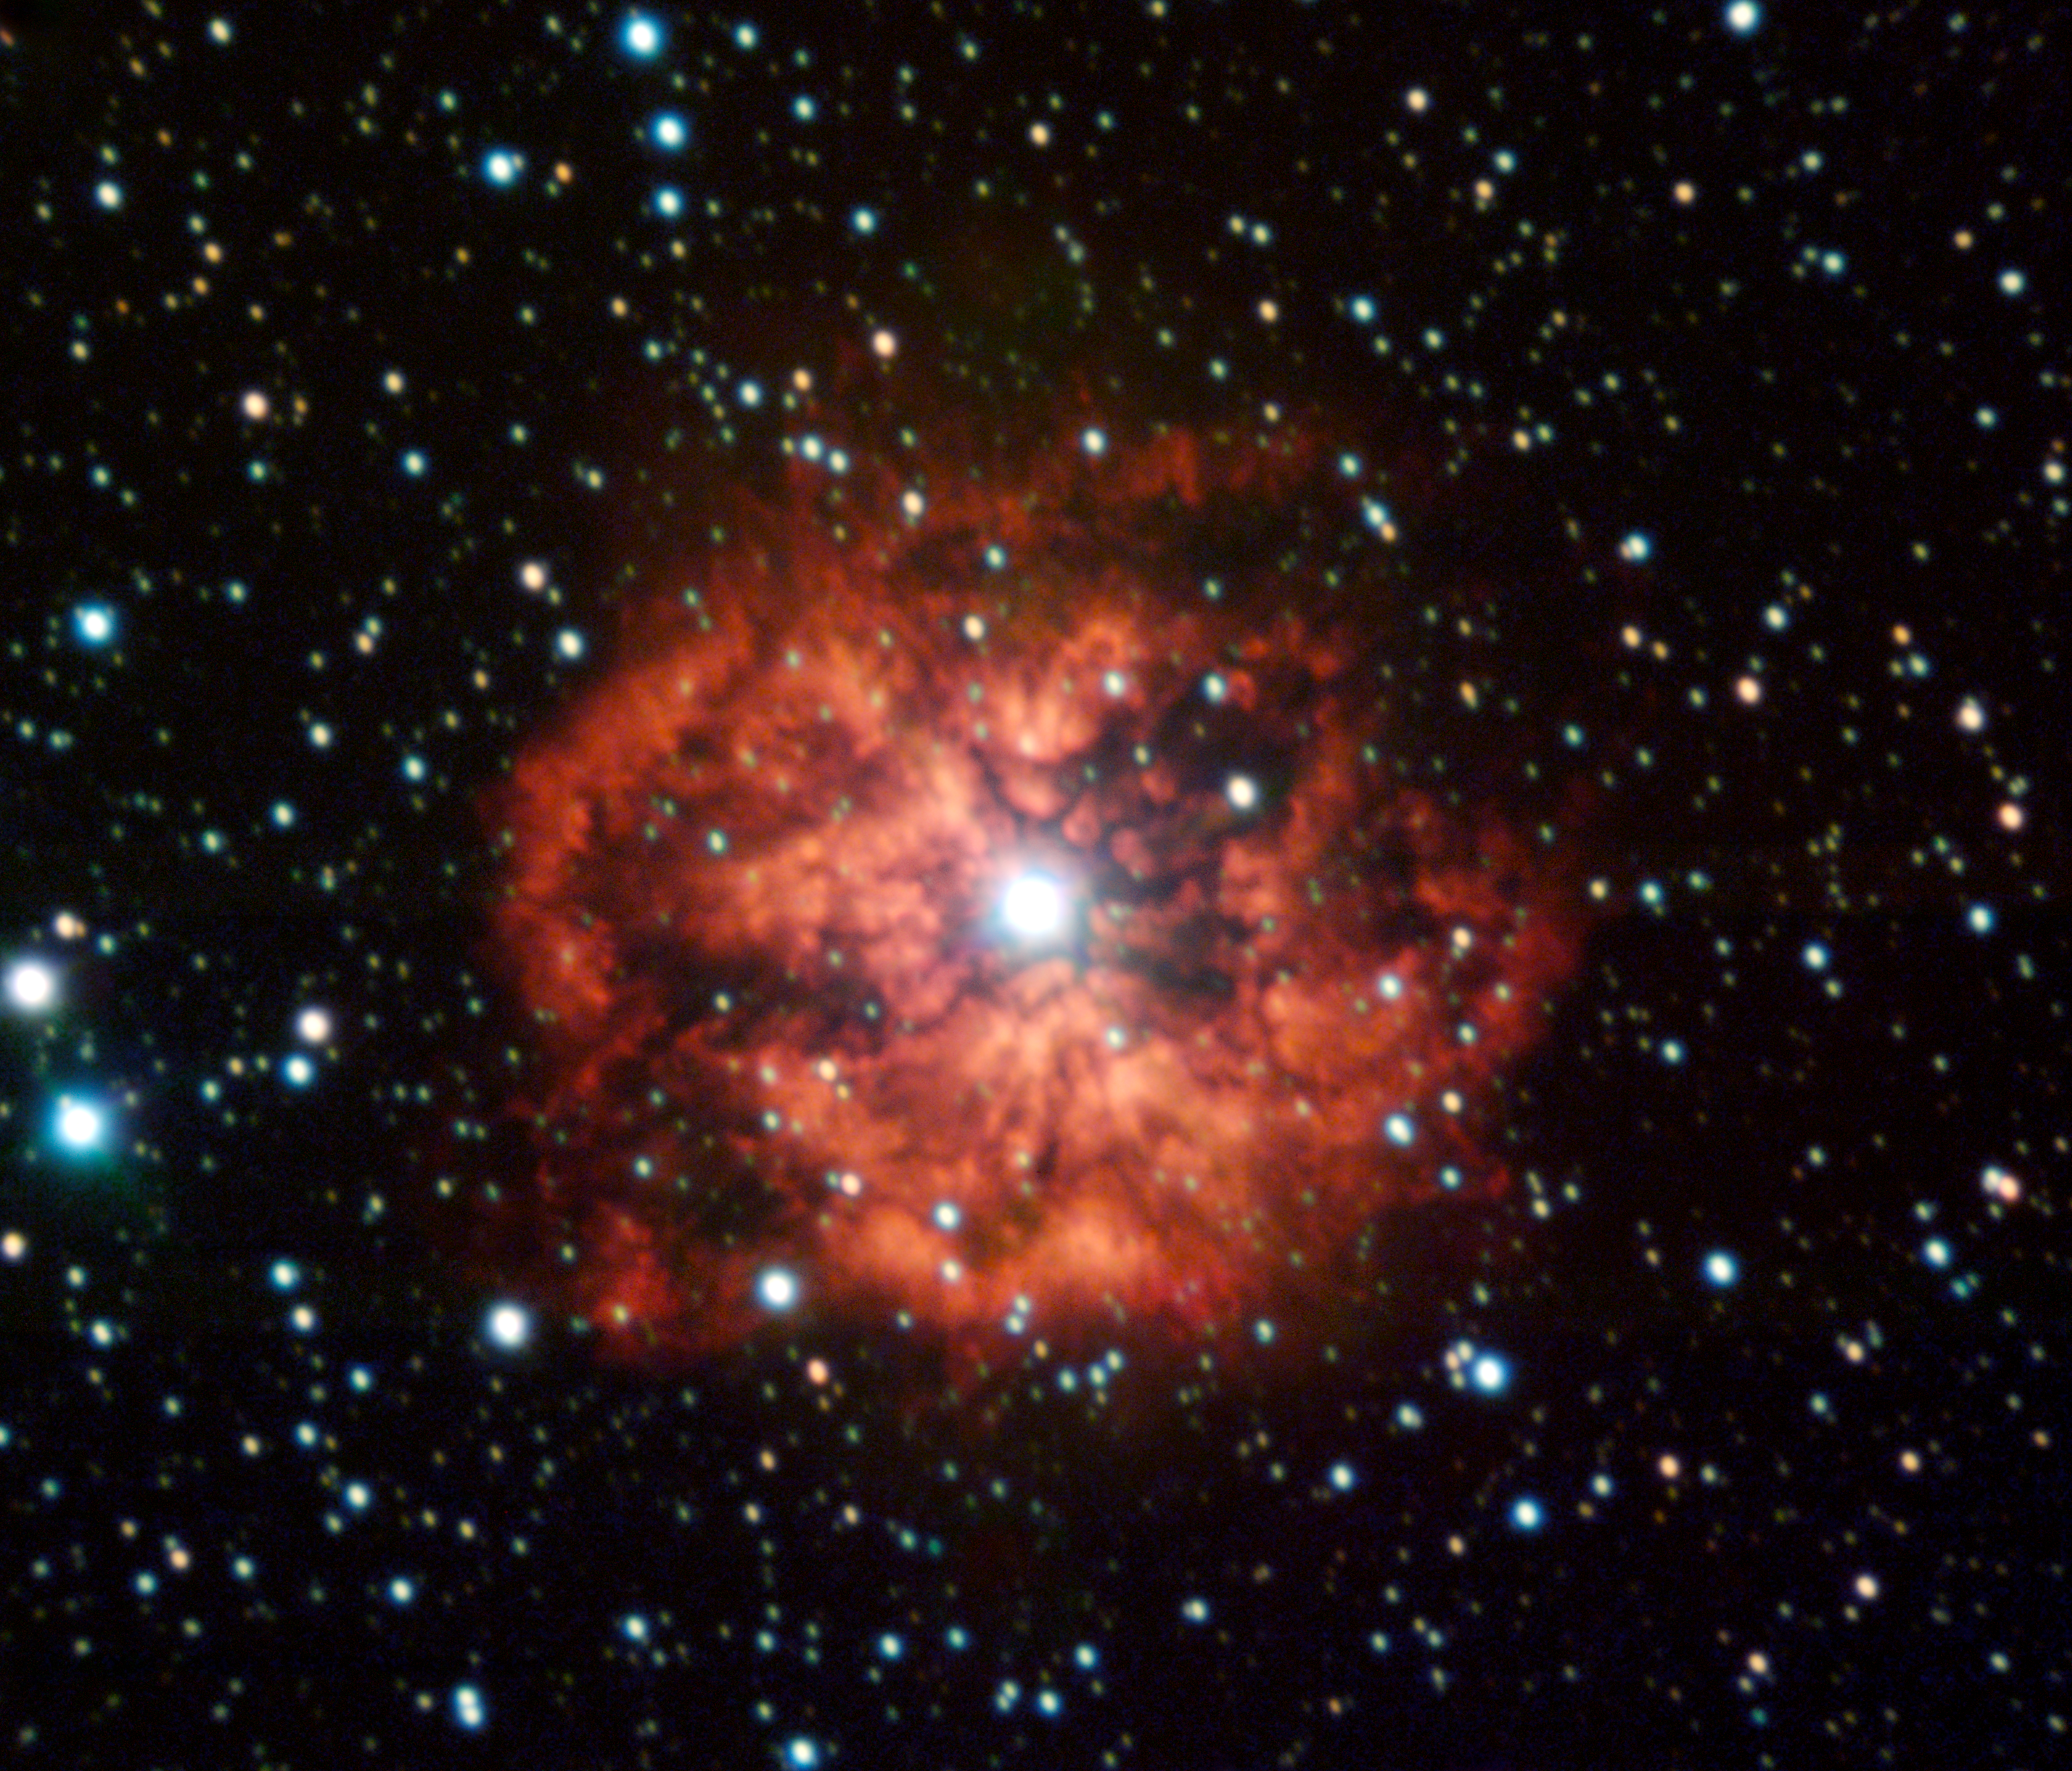

Gone with the wind

M1-67 is the youngest wind-nebula around a Wolf-Rayet star, called WR124, in our Galaxy. These Wolf-Rayet stars start their lives with dozens of times the mass of our Sun, but loose most of it through a powerful wind, which is ultimately responsible for the formation of the nebula.

Ten years ago, Hubble Space Telescope observations revealed a wealth of small knots and substructures inside the nebula. The same team, led by Cédric Foellmi (ESO), has now used ESO's Very Large Telescope (VLT) to watch how these structures have evolved and what they can teach us about stellar winds, their chemistry, and how they mix with the surrounding interstellar medium, before the star will eventually blow everything away in a fiery supernova explosion.

The image is based on FORS1 data obtained by the Paranal Science team with the VLT through 2 wide (B and V) and 3 narrow-band filters.

Credit: ESO